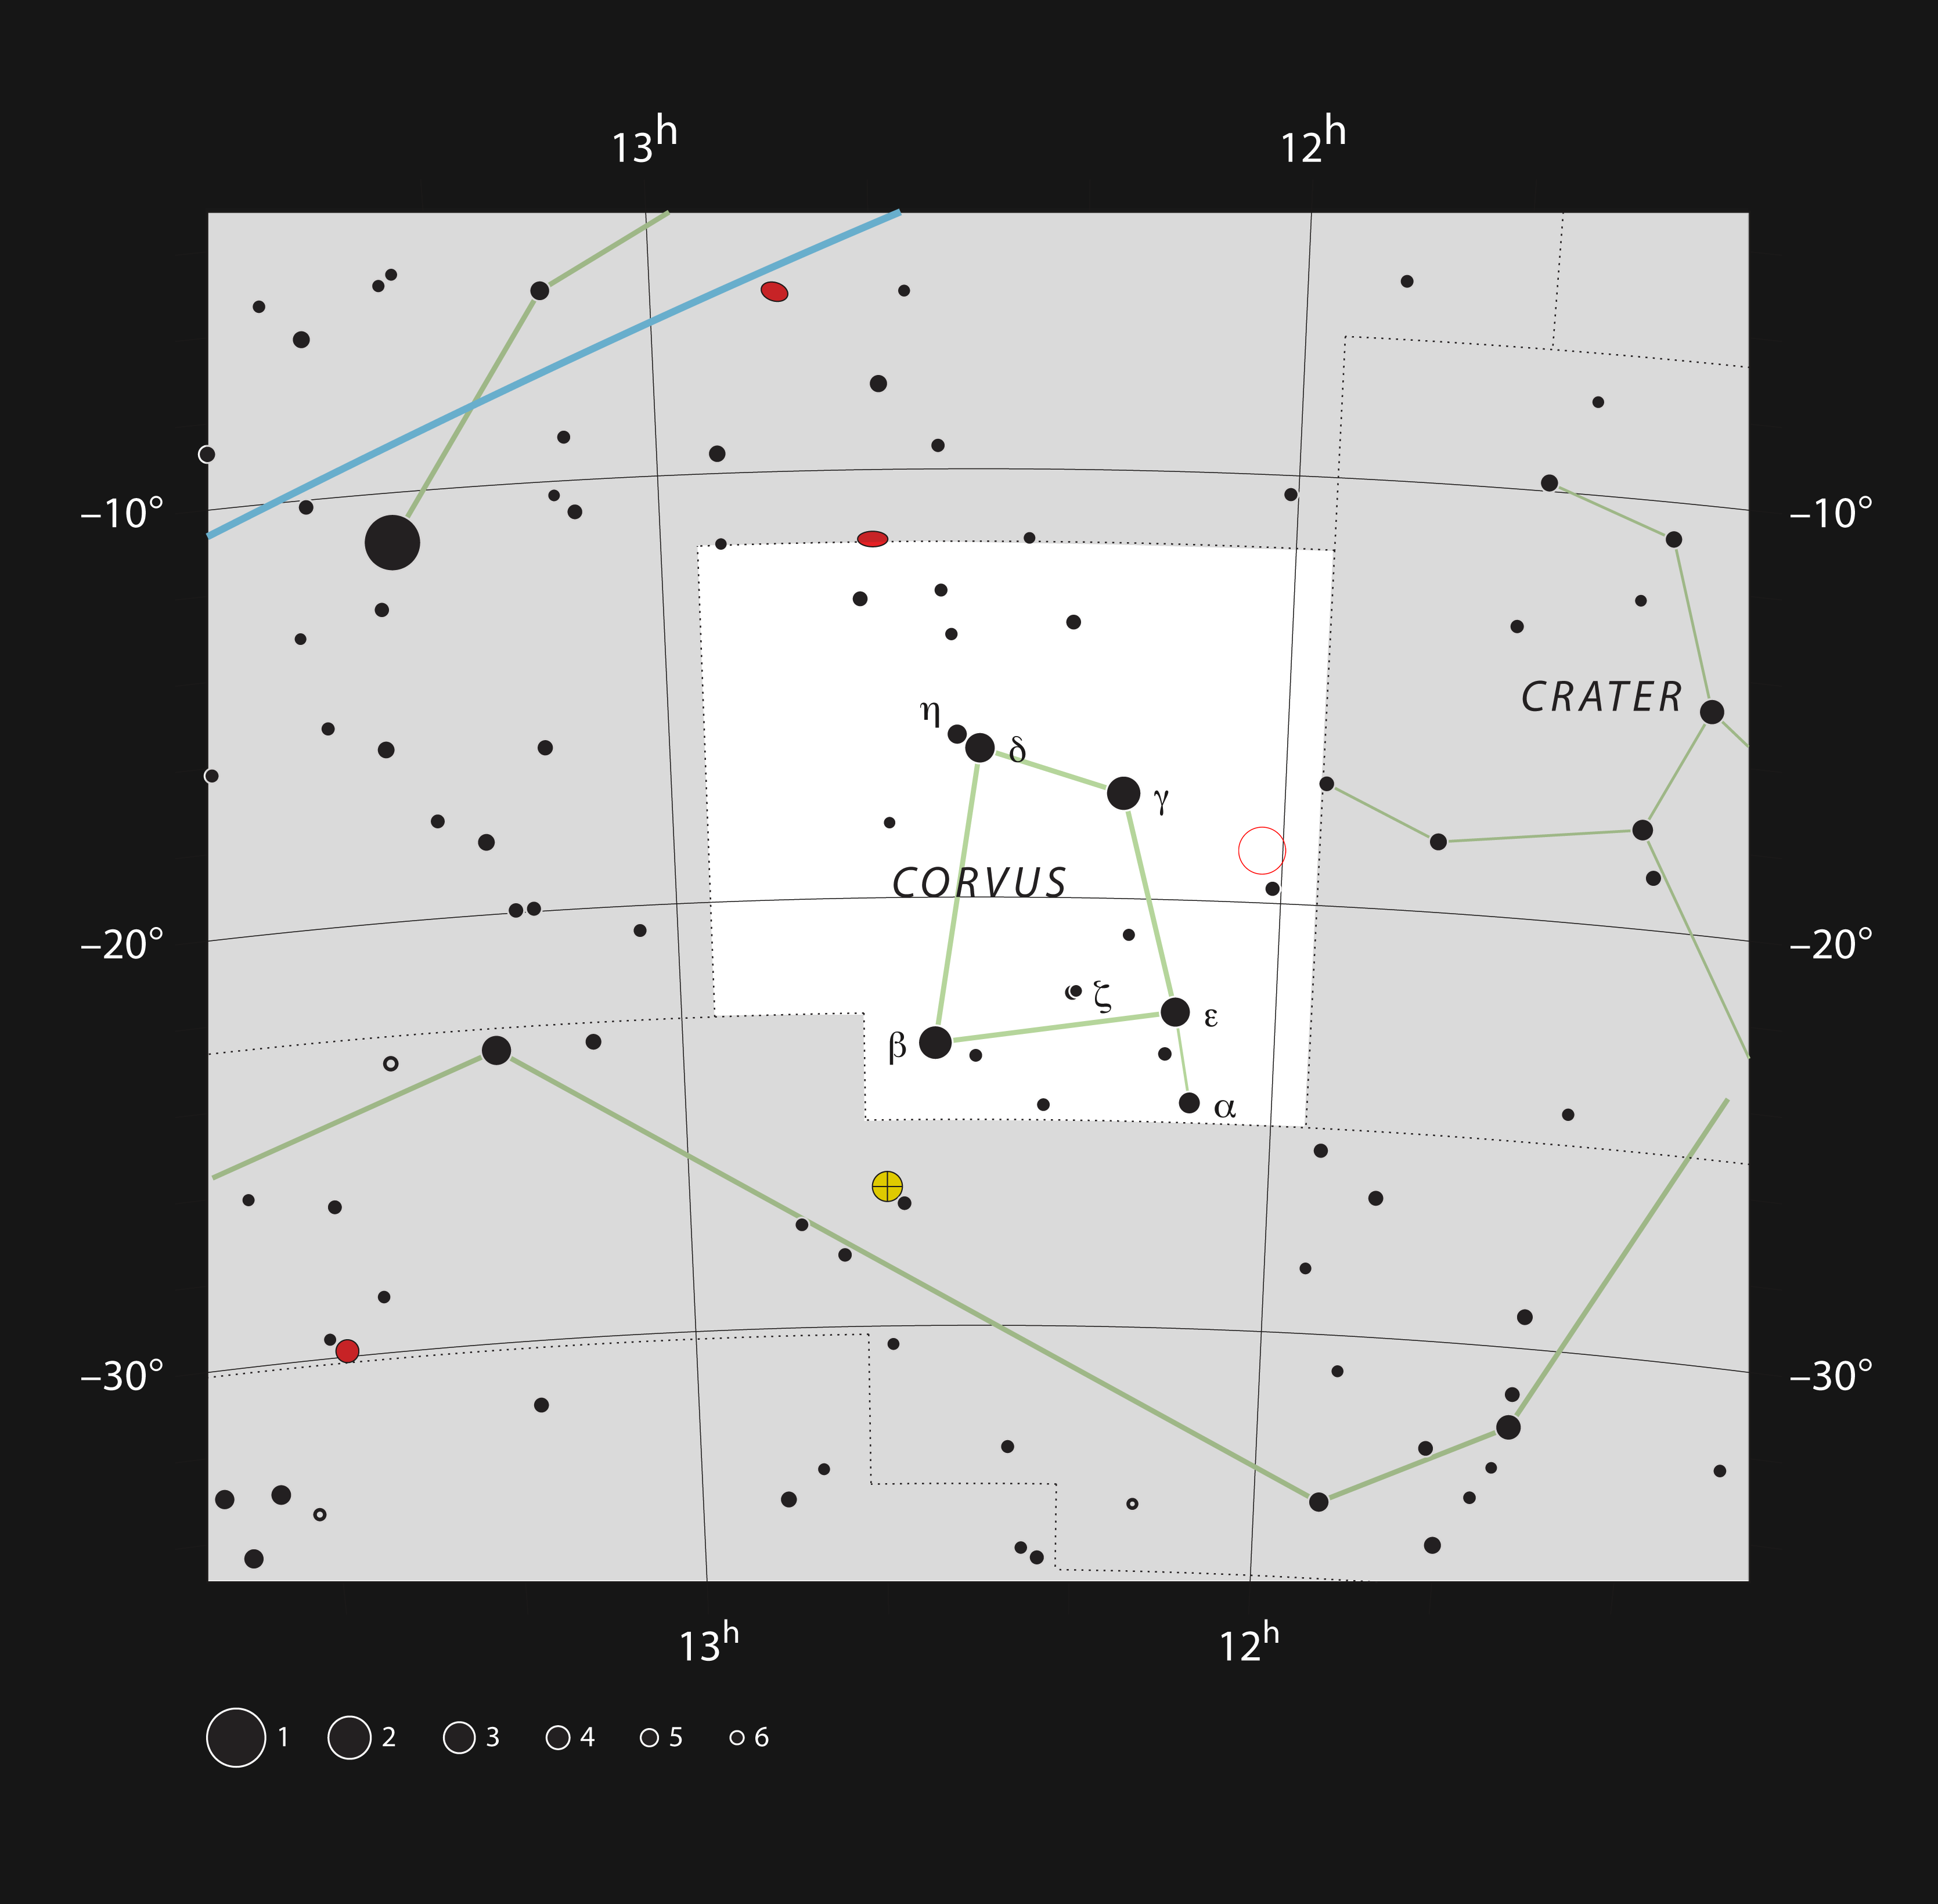

The Antennae galaxies in the constellation of Corvus

This chart shows the location — marked with an open red circle — of the Antennae Galaxies (also known as NGC 4038 and 4039) in the constellation of Corvus (The Crow). This chart shows the stars that can be seen with the unaided eye from a dark site. The interacting galaxies can be seen as a small double hazy patch through moderate-sized amateur telescopes.

Credit: ESO, IAU and Sky & Telescope